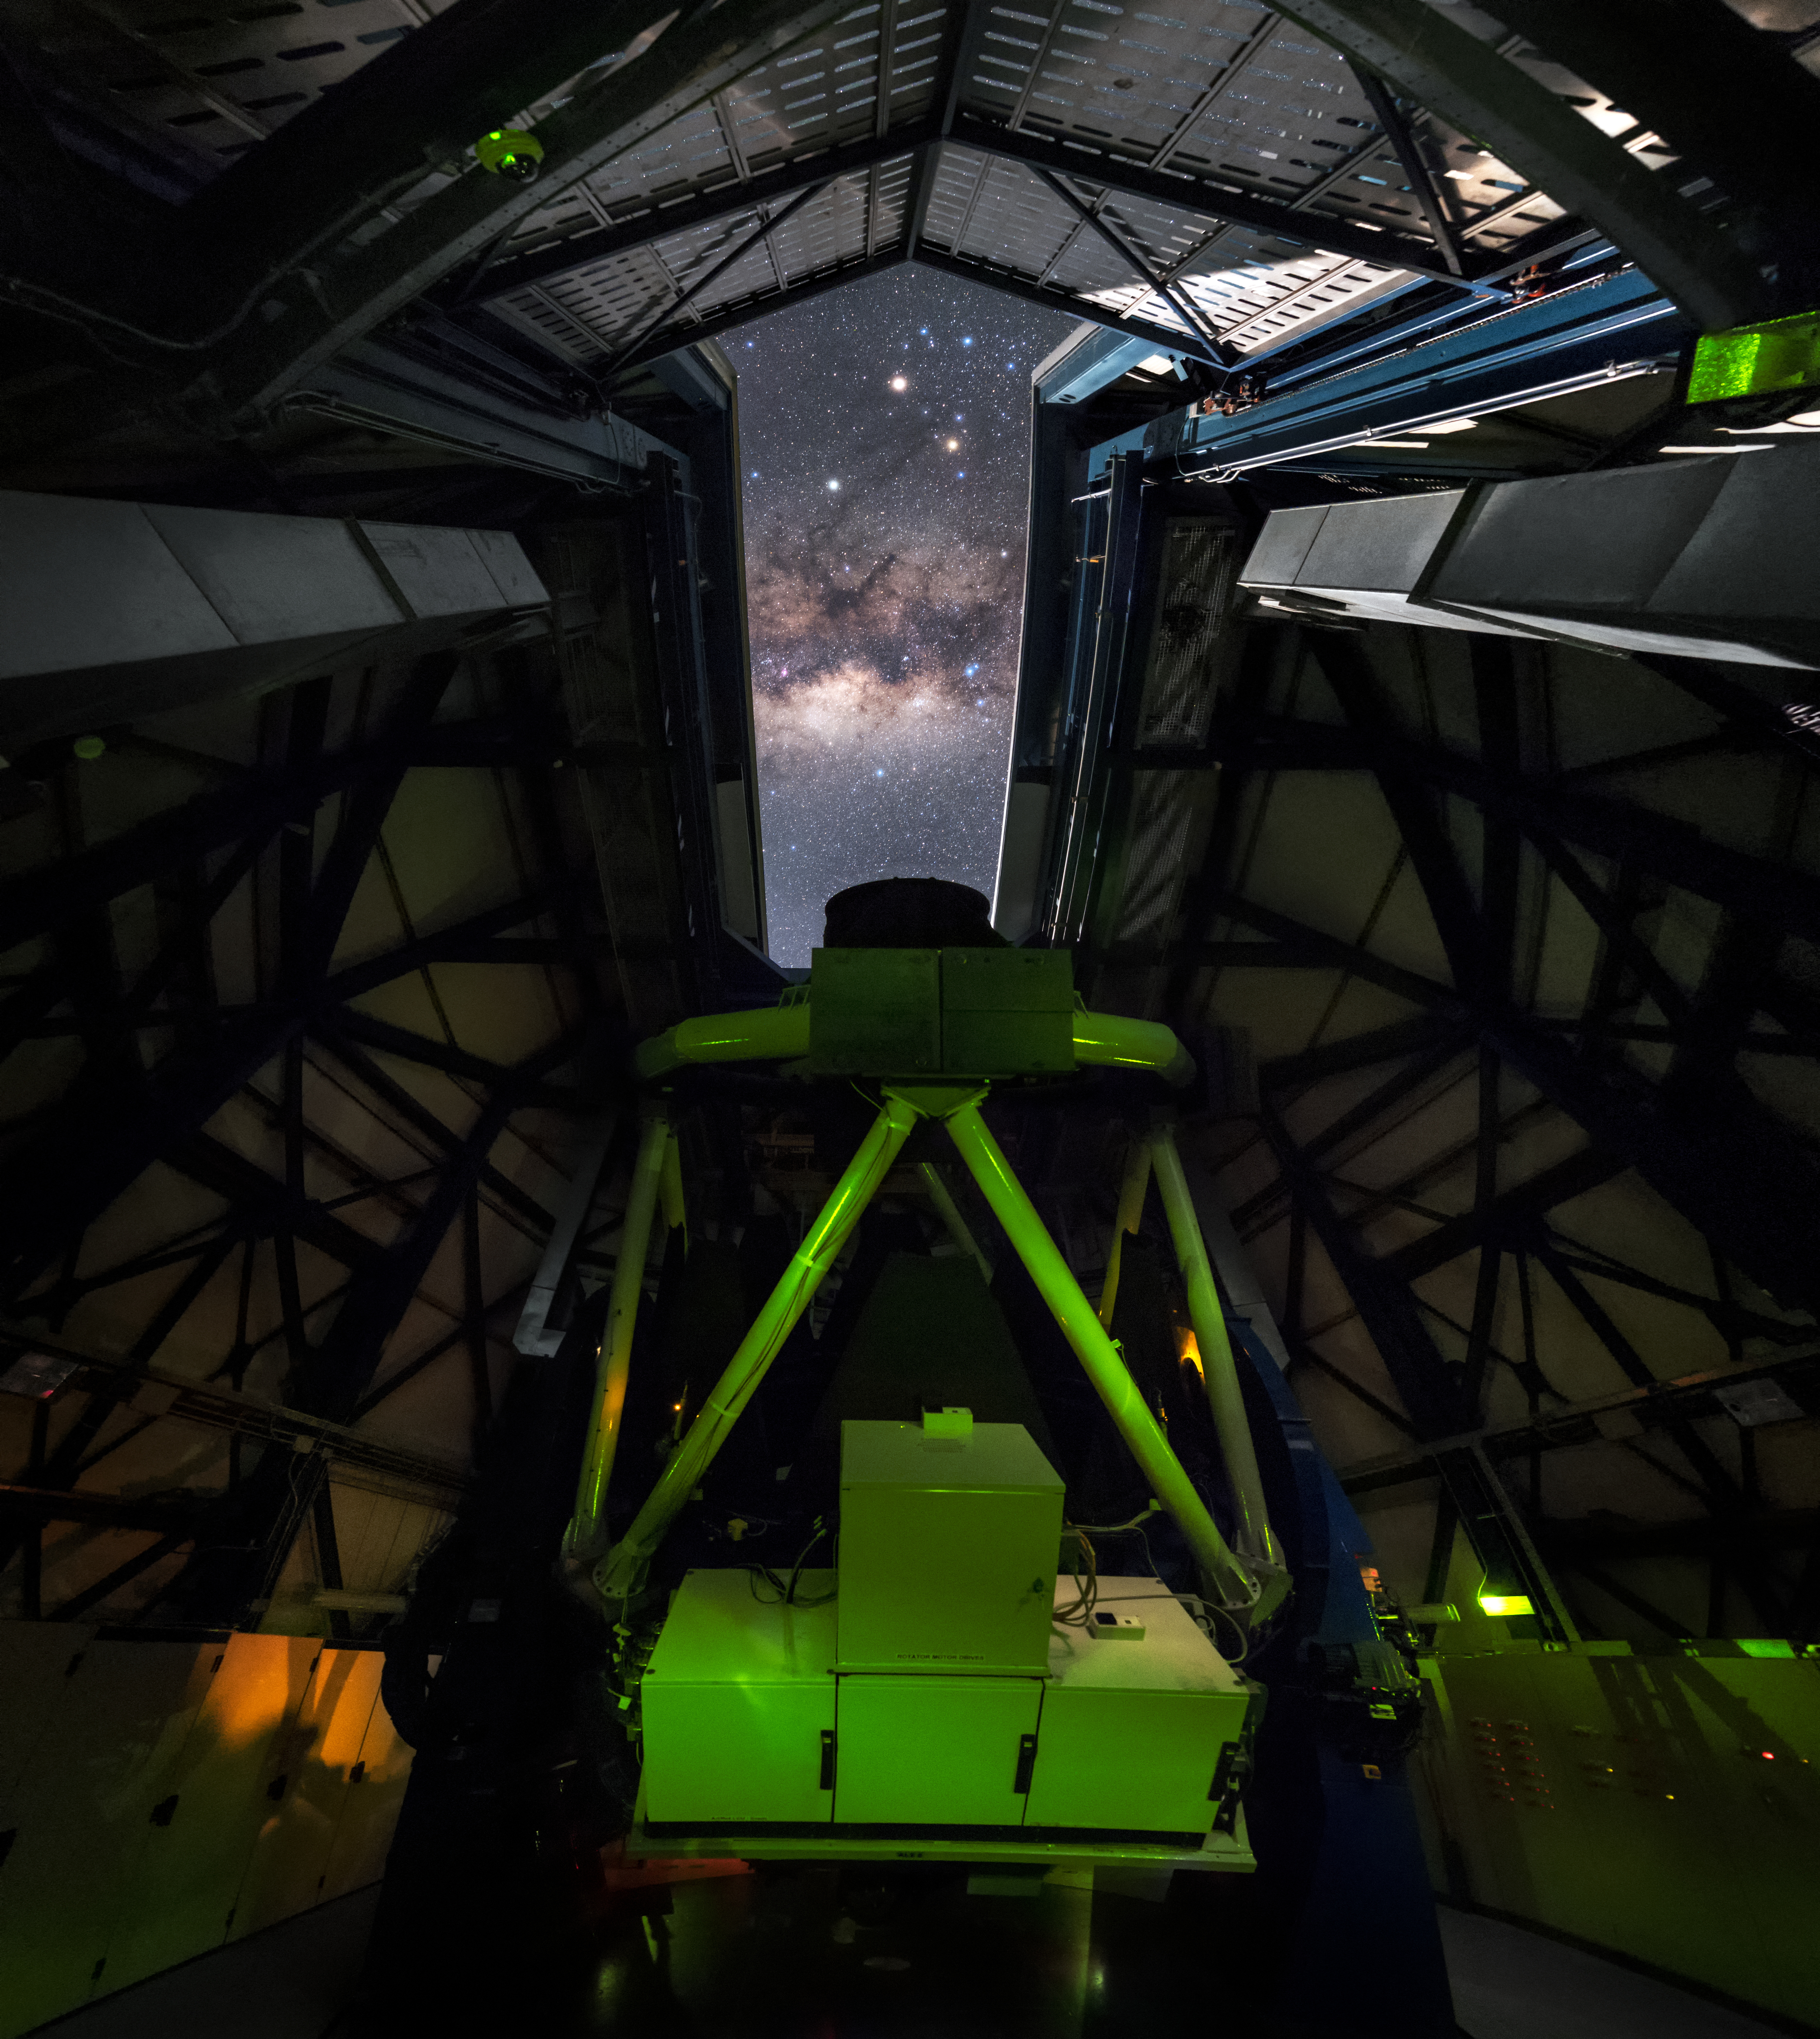

Inside the VST

This seldom-seen perspective offers a true insider’s view of one of ESO’s world-leading telescopes: the VLT Survey Telescope, or VST.

The VST is installed at ESO’s Paranal Observatory in Chile. It is the largest telescope surveying the sky in light visible to humans and its cutting-edge design makes it a powerful tool for studying the Universe. From this viewpoint the OmegaCAM instrument — a camera with a large field of view — can be seen front and centre, nestled inside its stabilising control structure.

When night falls the telescope’s dome opens and the VST gets to work. The high altitude and arid conditions of the Atacama Desert provide the perfect conditions for astronomical observing, delivering cloud-free skies and very low light pollution for the vast majority of the year. This allows for truly spectacular views of the Milky Way overhead, complete with its array of striking colours, streaks of dark interstellar dust, and bright foreground stars — as seen here.

Credit: ESO/B. Tafreshi (twanight.org)